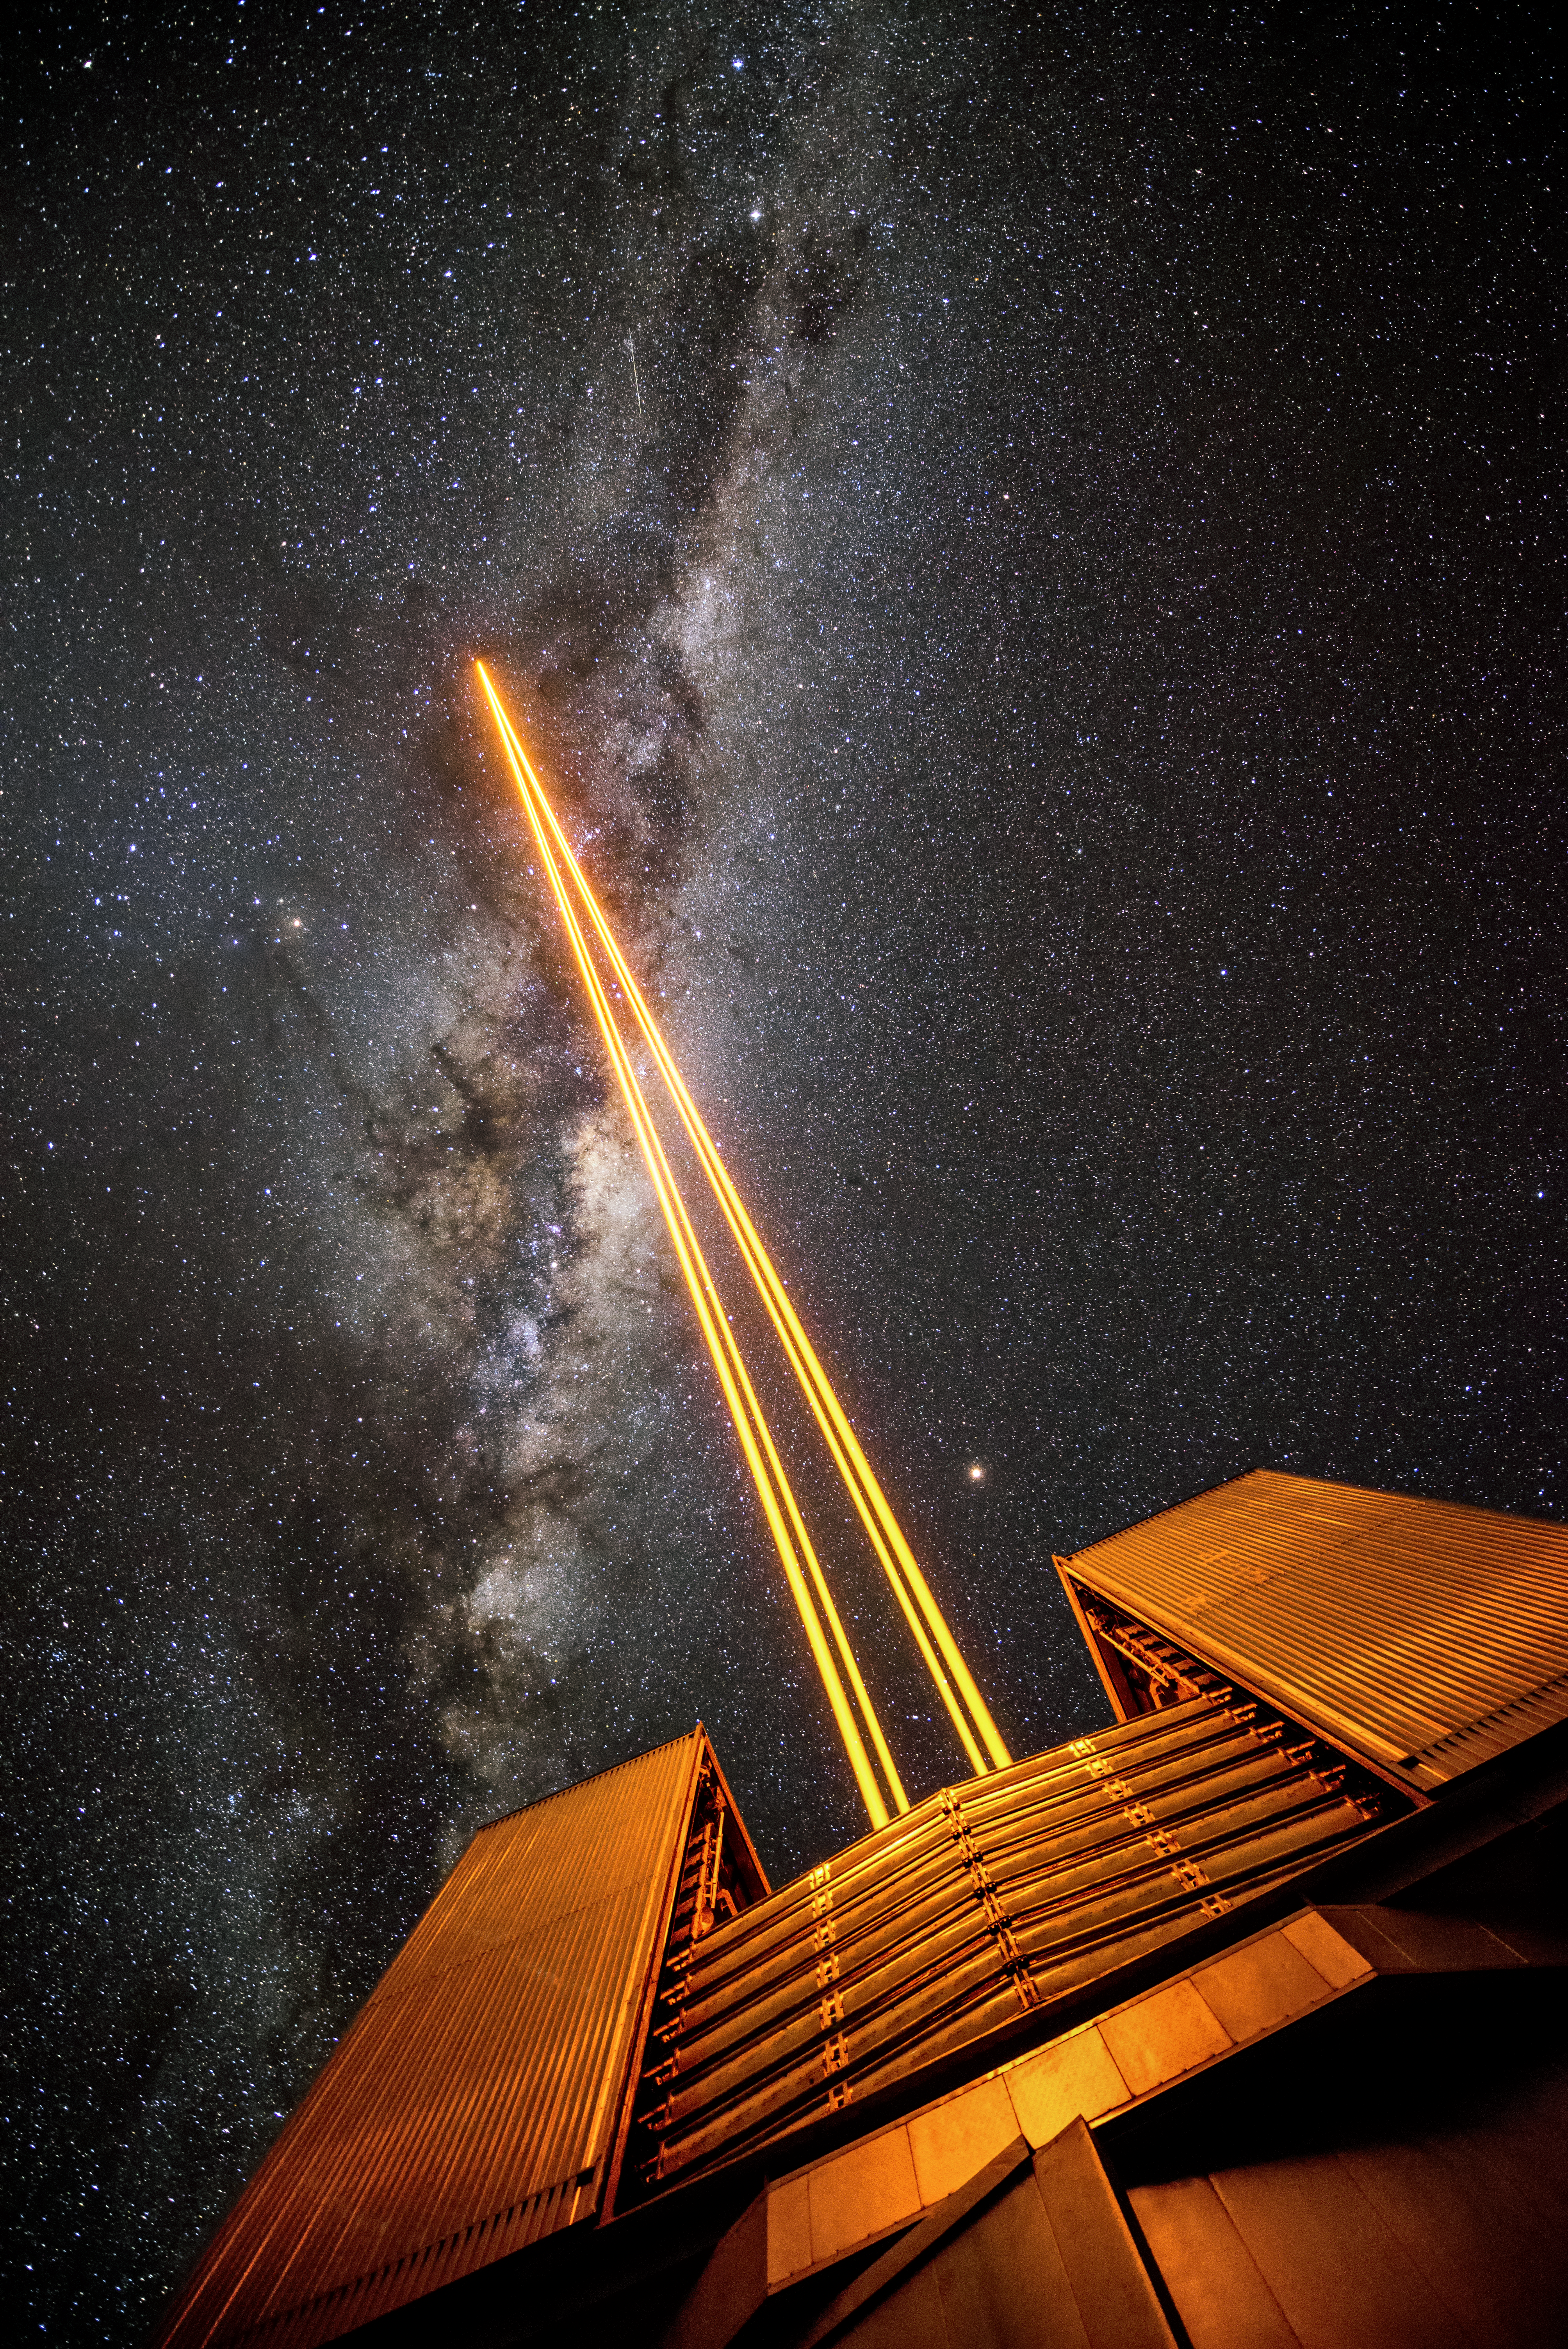

Major laser

Unit telescope 4 (called Yepun) at ESO's VLT sends up laser light to create an artificial guide star. This is part of the Adaptive Optics system at the VLT, state-of-the-art technology which corrects the blurring effects of the Earth's atmosphere to produce higher resolution images. The VLT is the world's most advanced optical instrument, and leads to the publication of an average of more than one peer-reviewed scientific paper per day.

Credit: G. Hüdepohl (atacamaphoto.com)/ESO